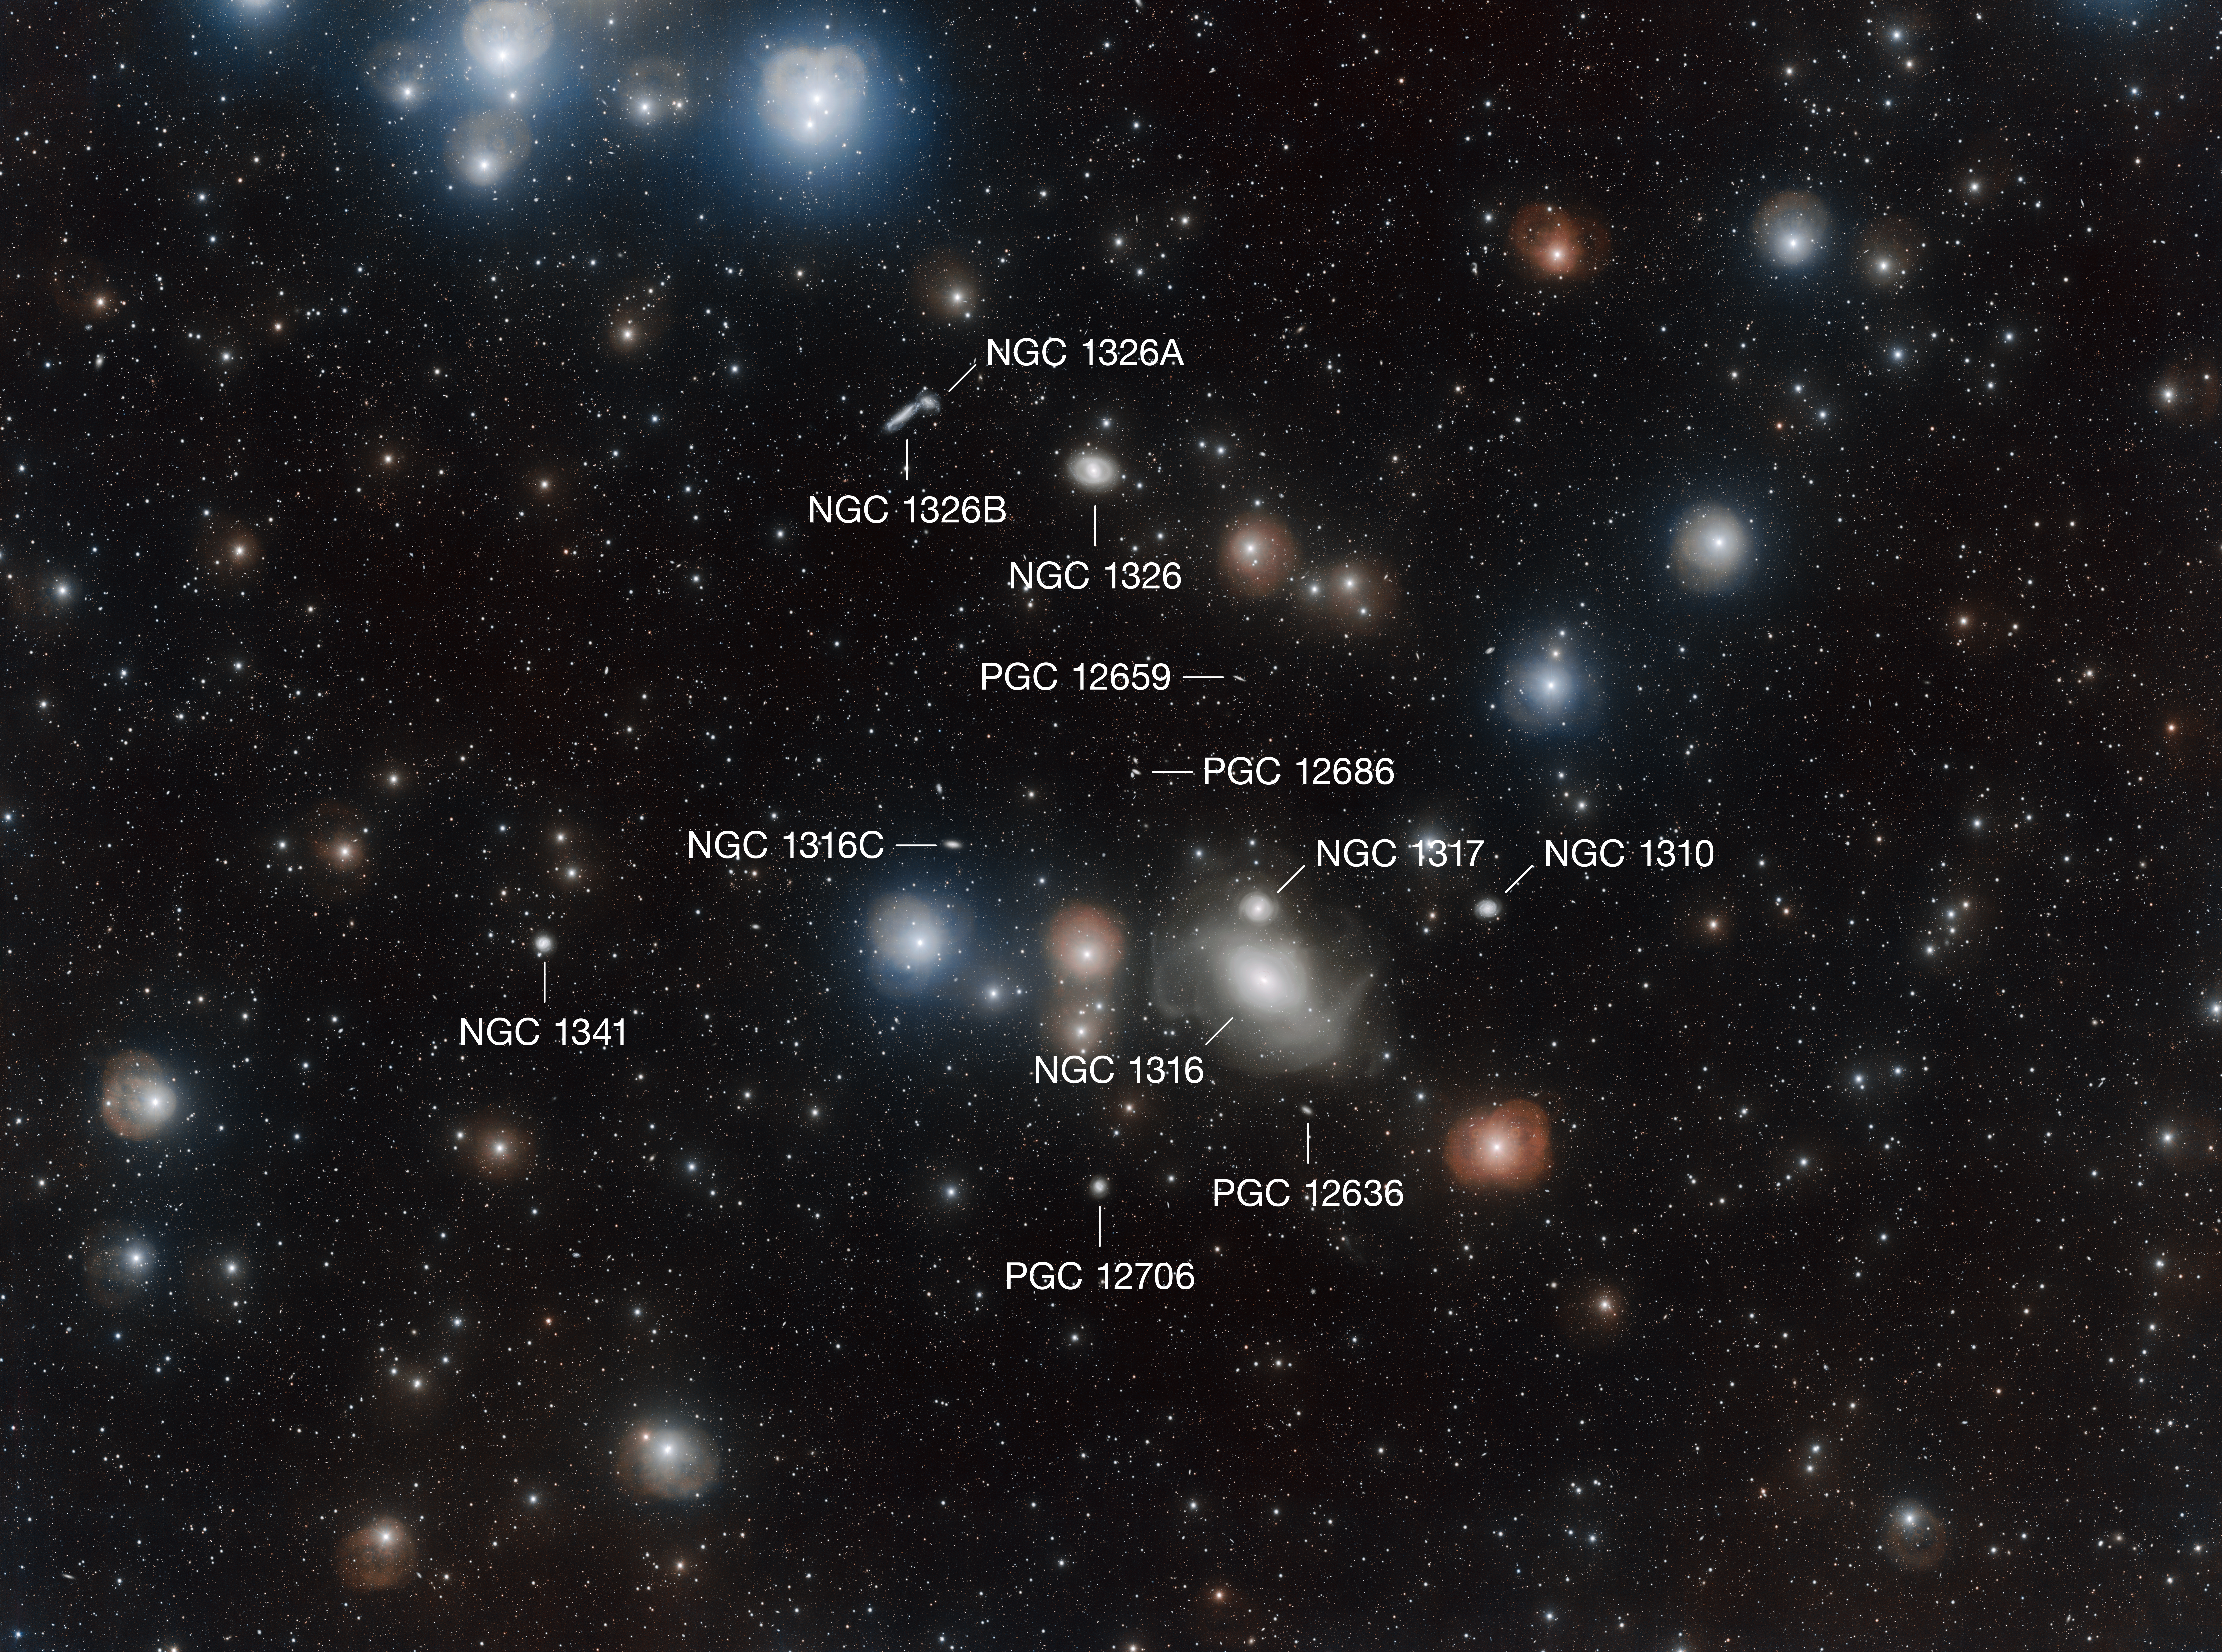

Annotated view of the sky surrounding NGC 1316

This annotated view labels the major galaxies around NGC 1316, a lenticular galaxy that is both in the constellation of Fornax (The Furnace) and in the Fornax Cluster. This astonishingly deep view of the cluster was captured by the VLT Survey Telescope as part of the Fornax Deep Survey.

Credit: ESO/A. Grado & L. Limatola